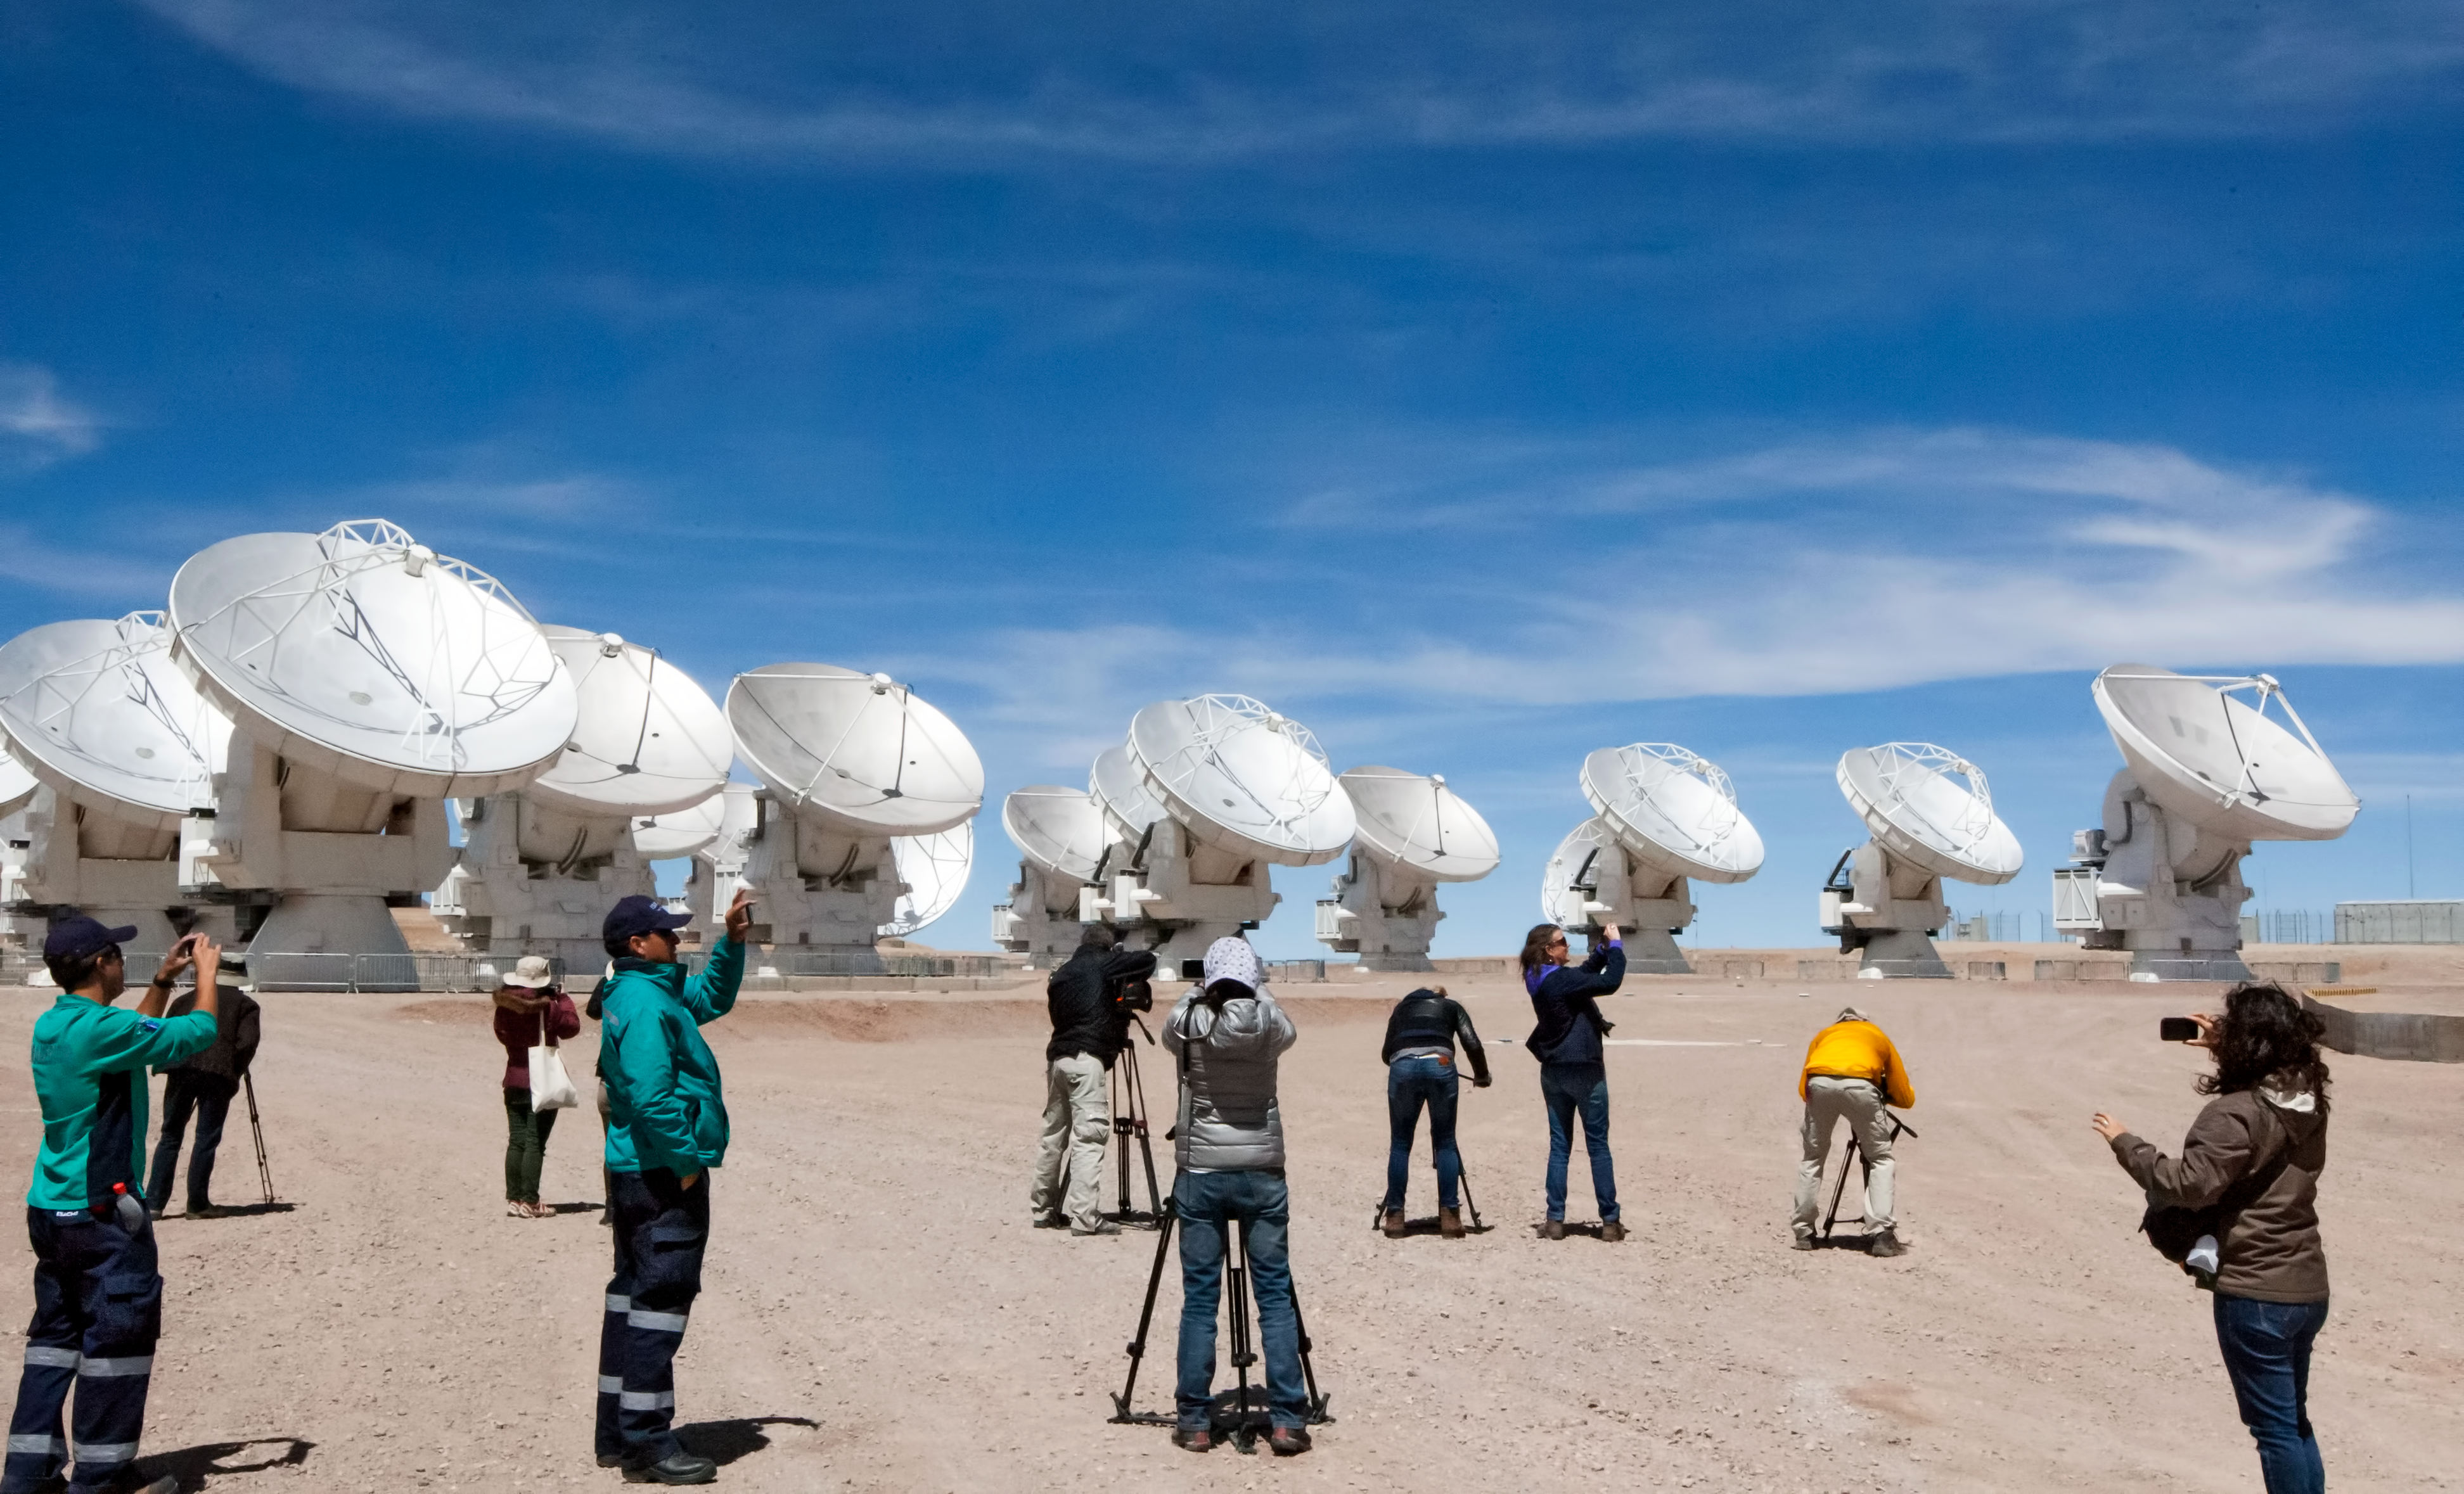

Shooting the science machines

The top priority for the Media attending to the ALMA inauguration was to get the best footage of the amazing “big science machines” at Chajnantor.

Credit: ESO